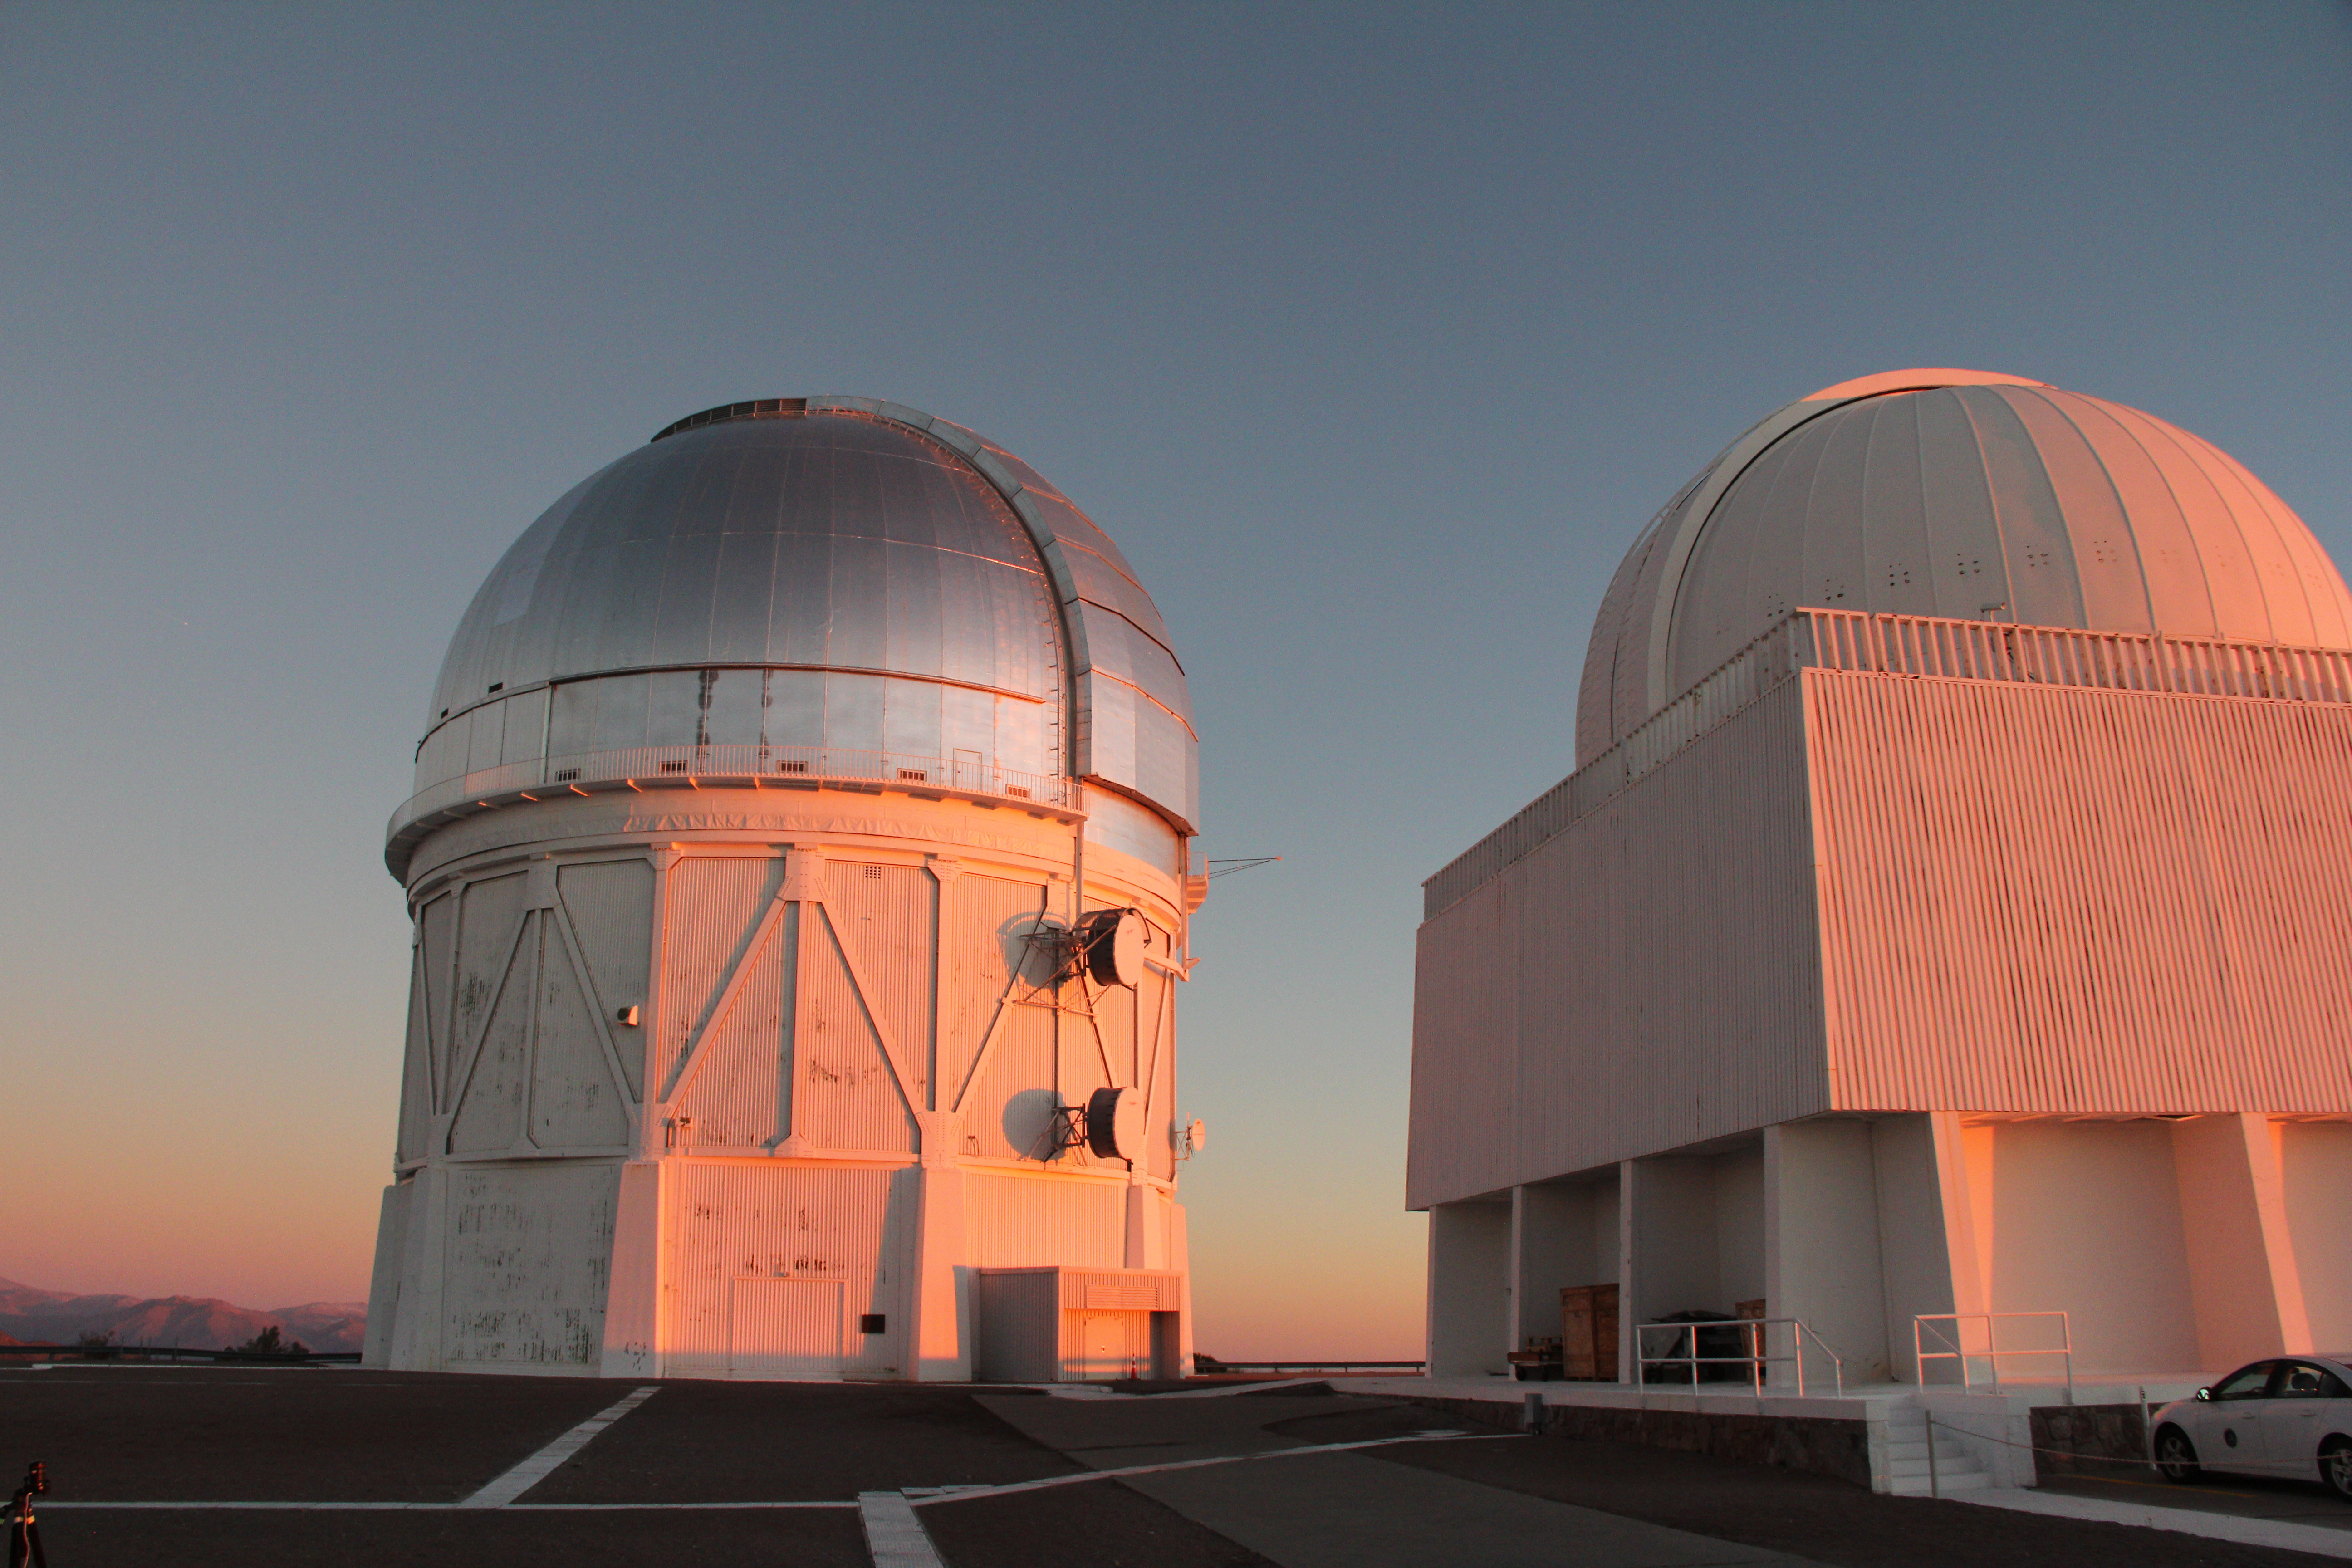

Cerro Tololo Inter-American Observatory

Sunset at the Víctor M. Blanco 4-meter Telescope at Cerro Tololo Inter-American Observatory in Chile. 29 June 2019.

Credit: CTIO/NOIRLab/NSF/AURA/P. Marenfeld